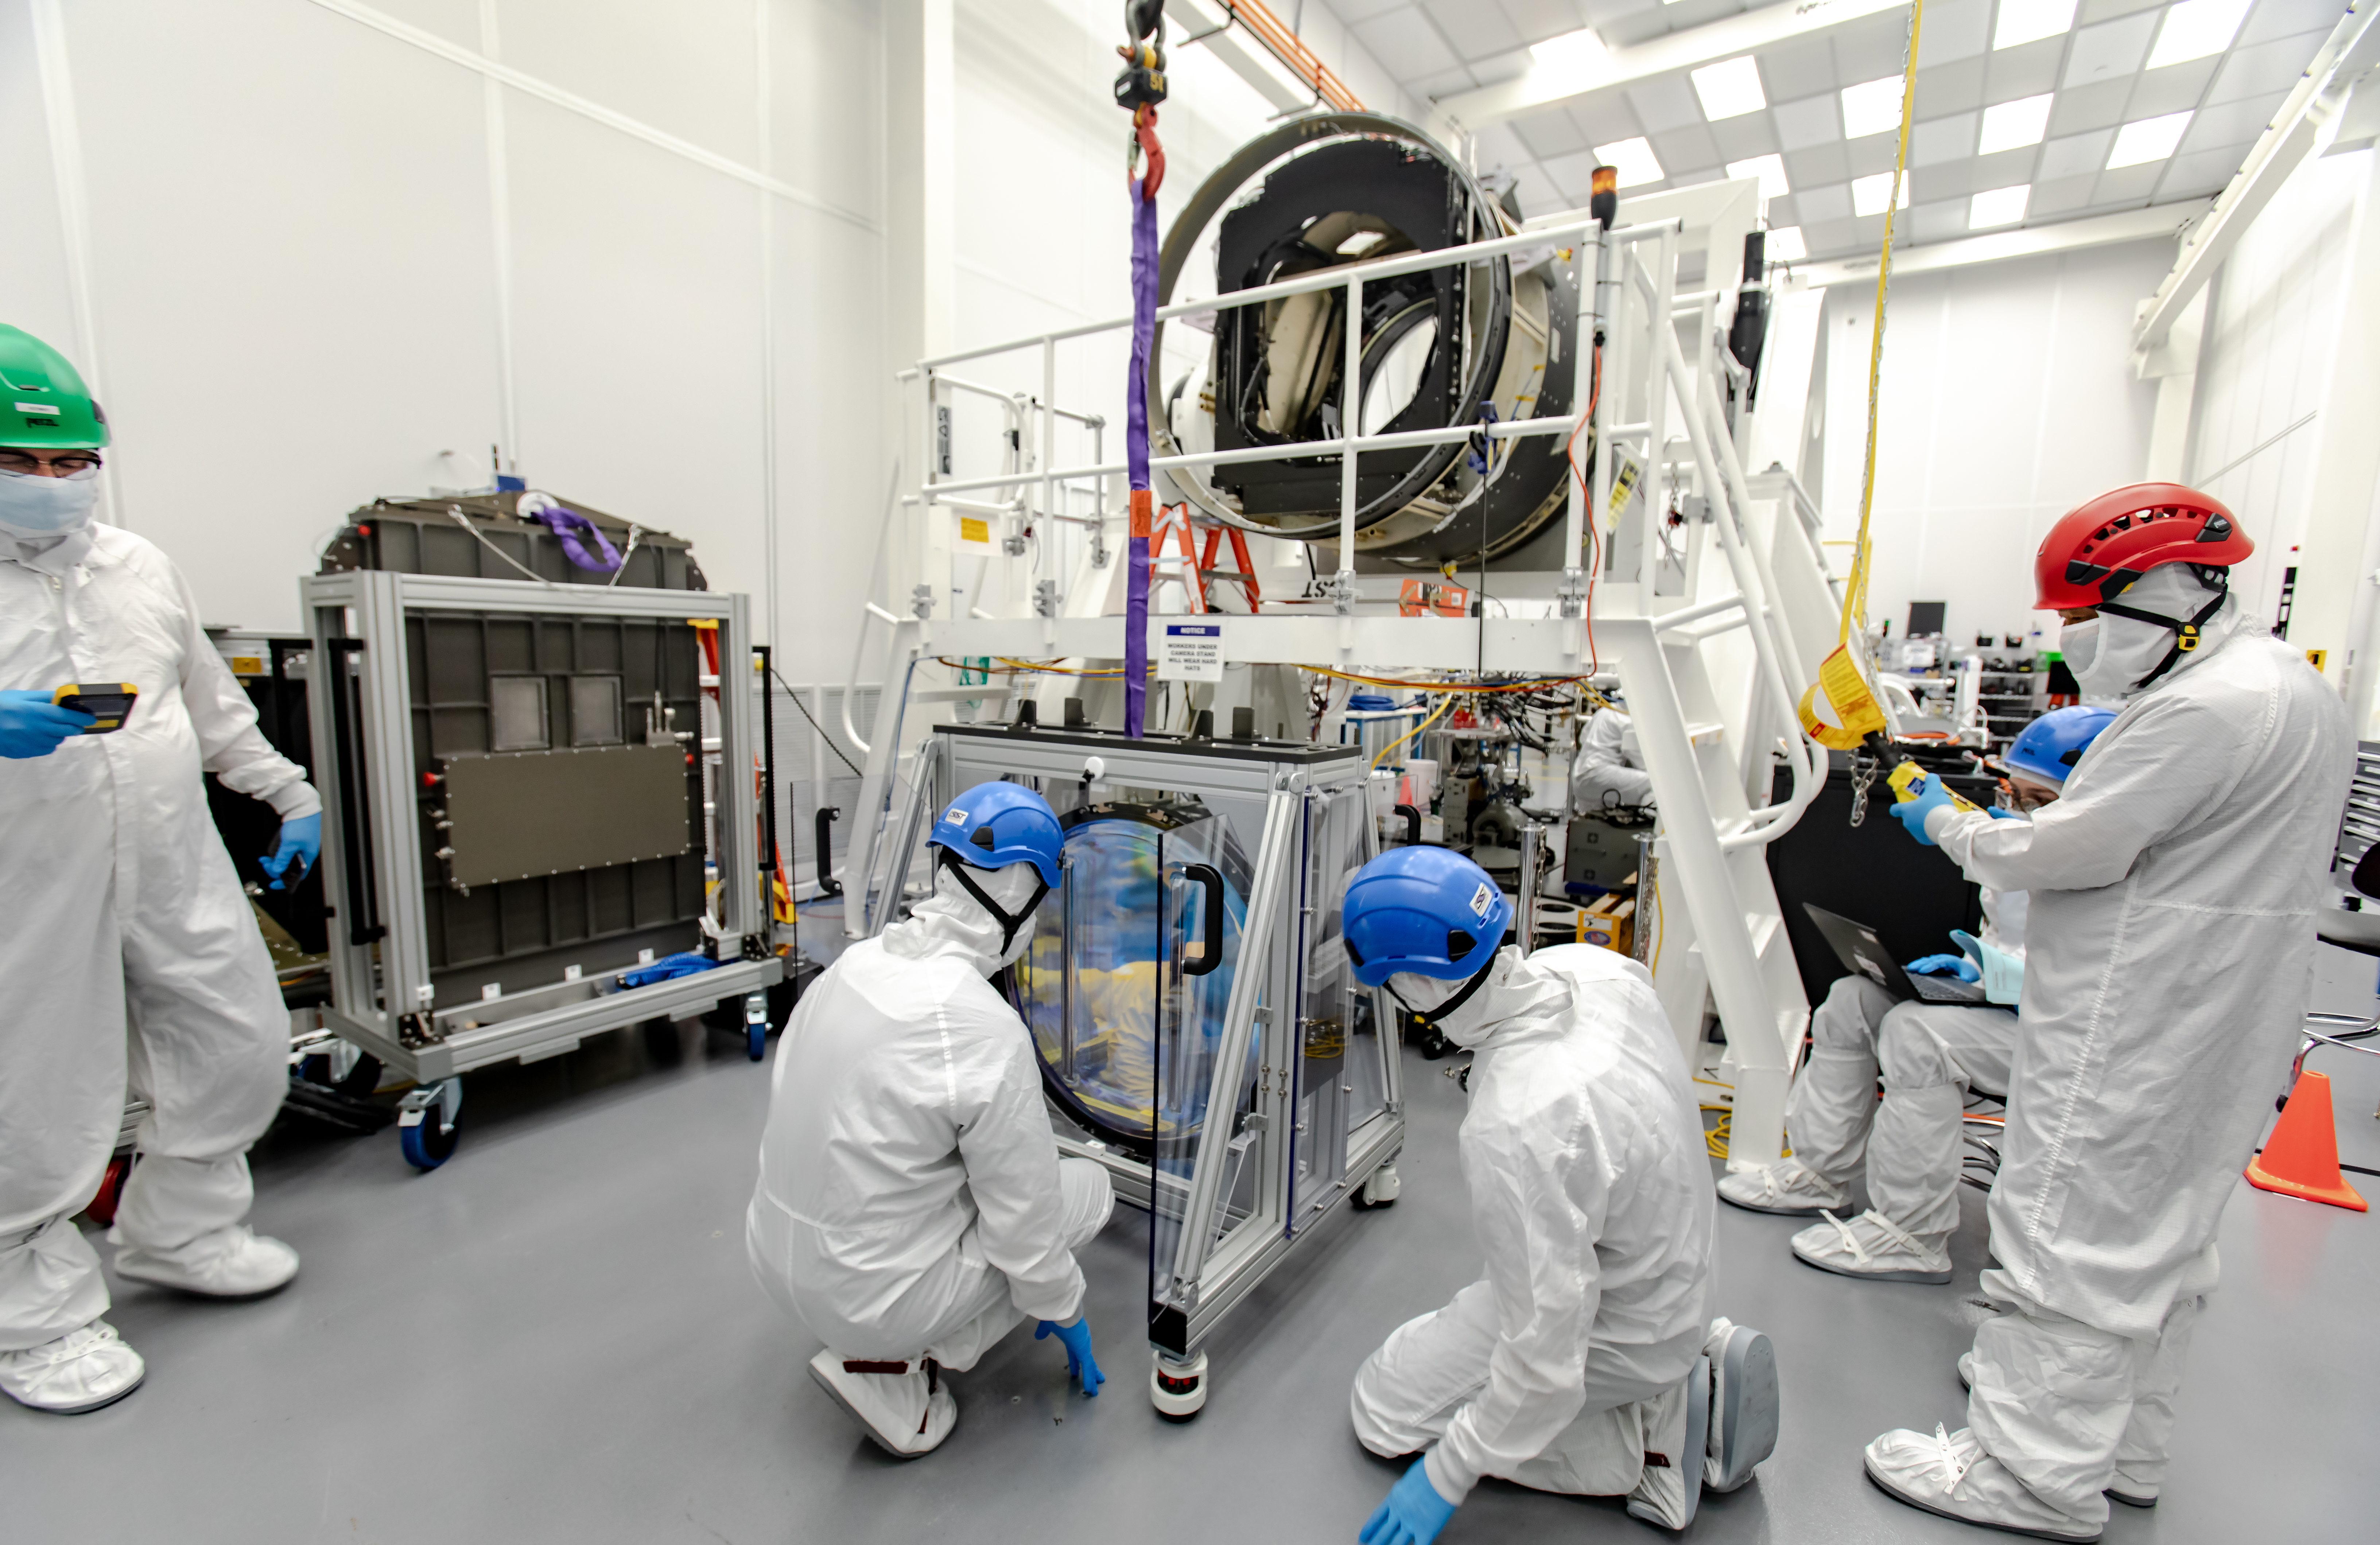

LSST R-Band Optical Filter

SLAC's LSST team carefully unpack, examine, test and store the r-band filter, the first of six optic filters that will be part of the completed LSST Camera.

Credit: Jacqueline Ramseyer Orrell/SLAC National Accelerator Laboratory